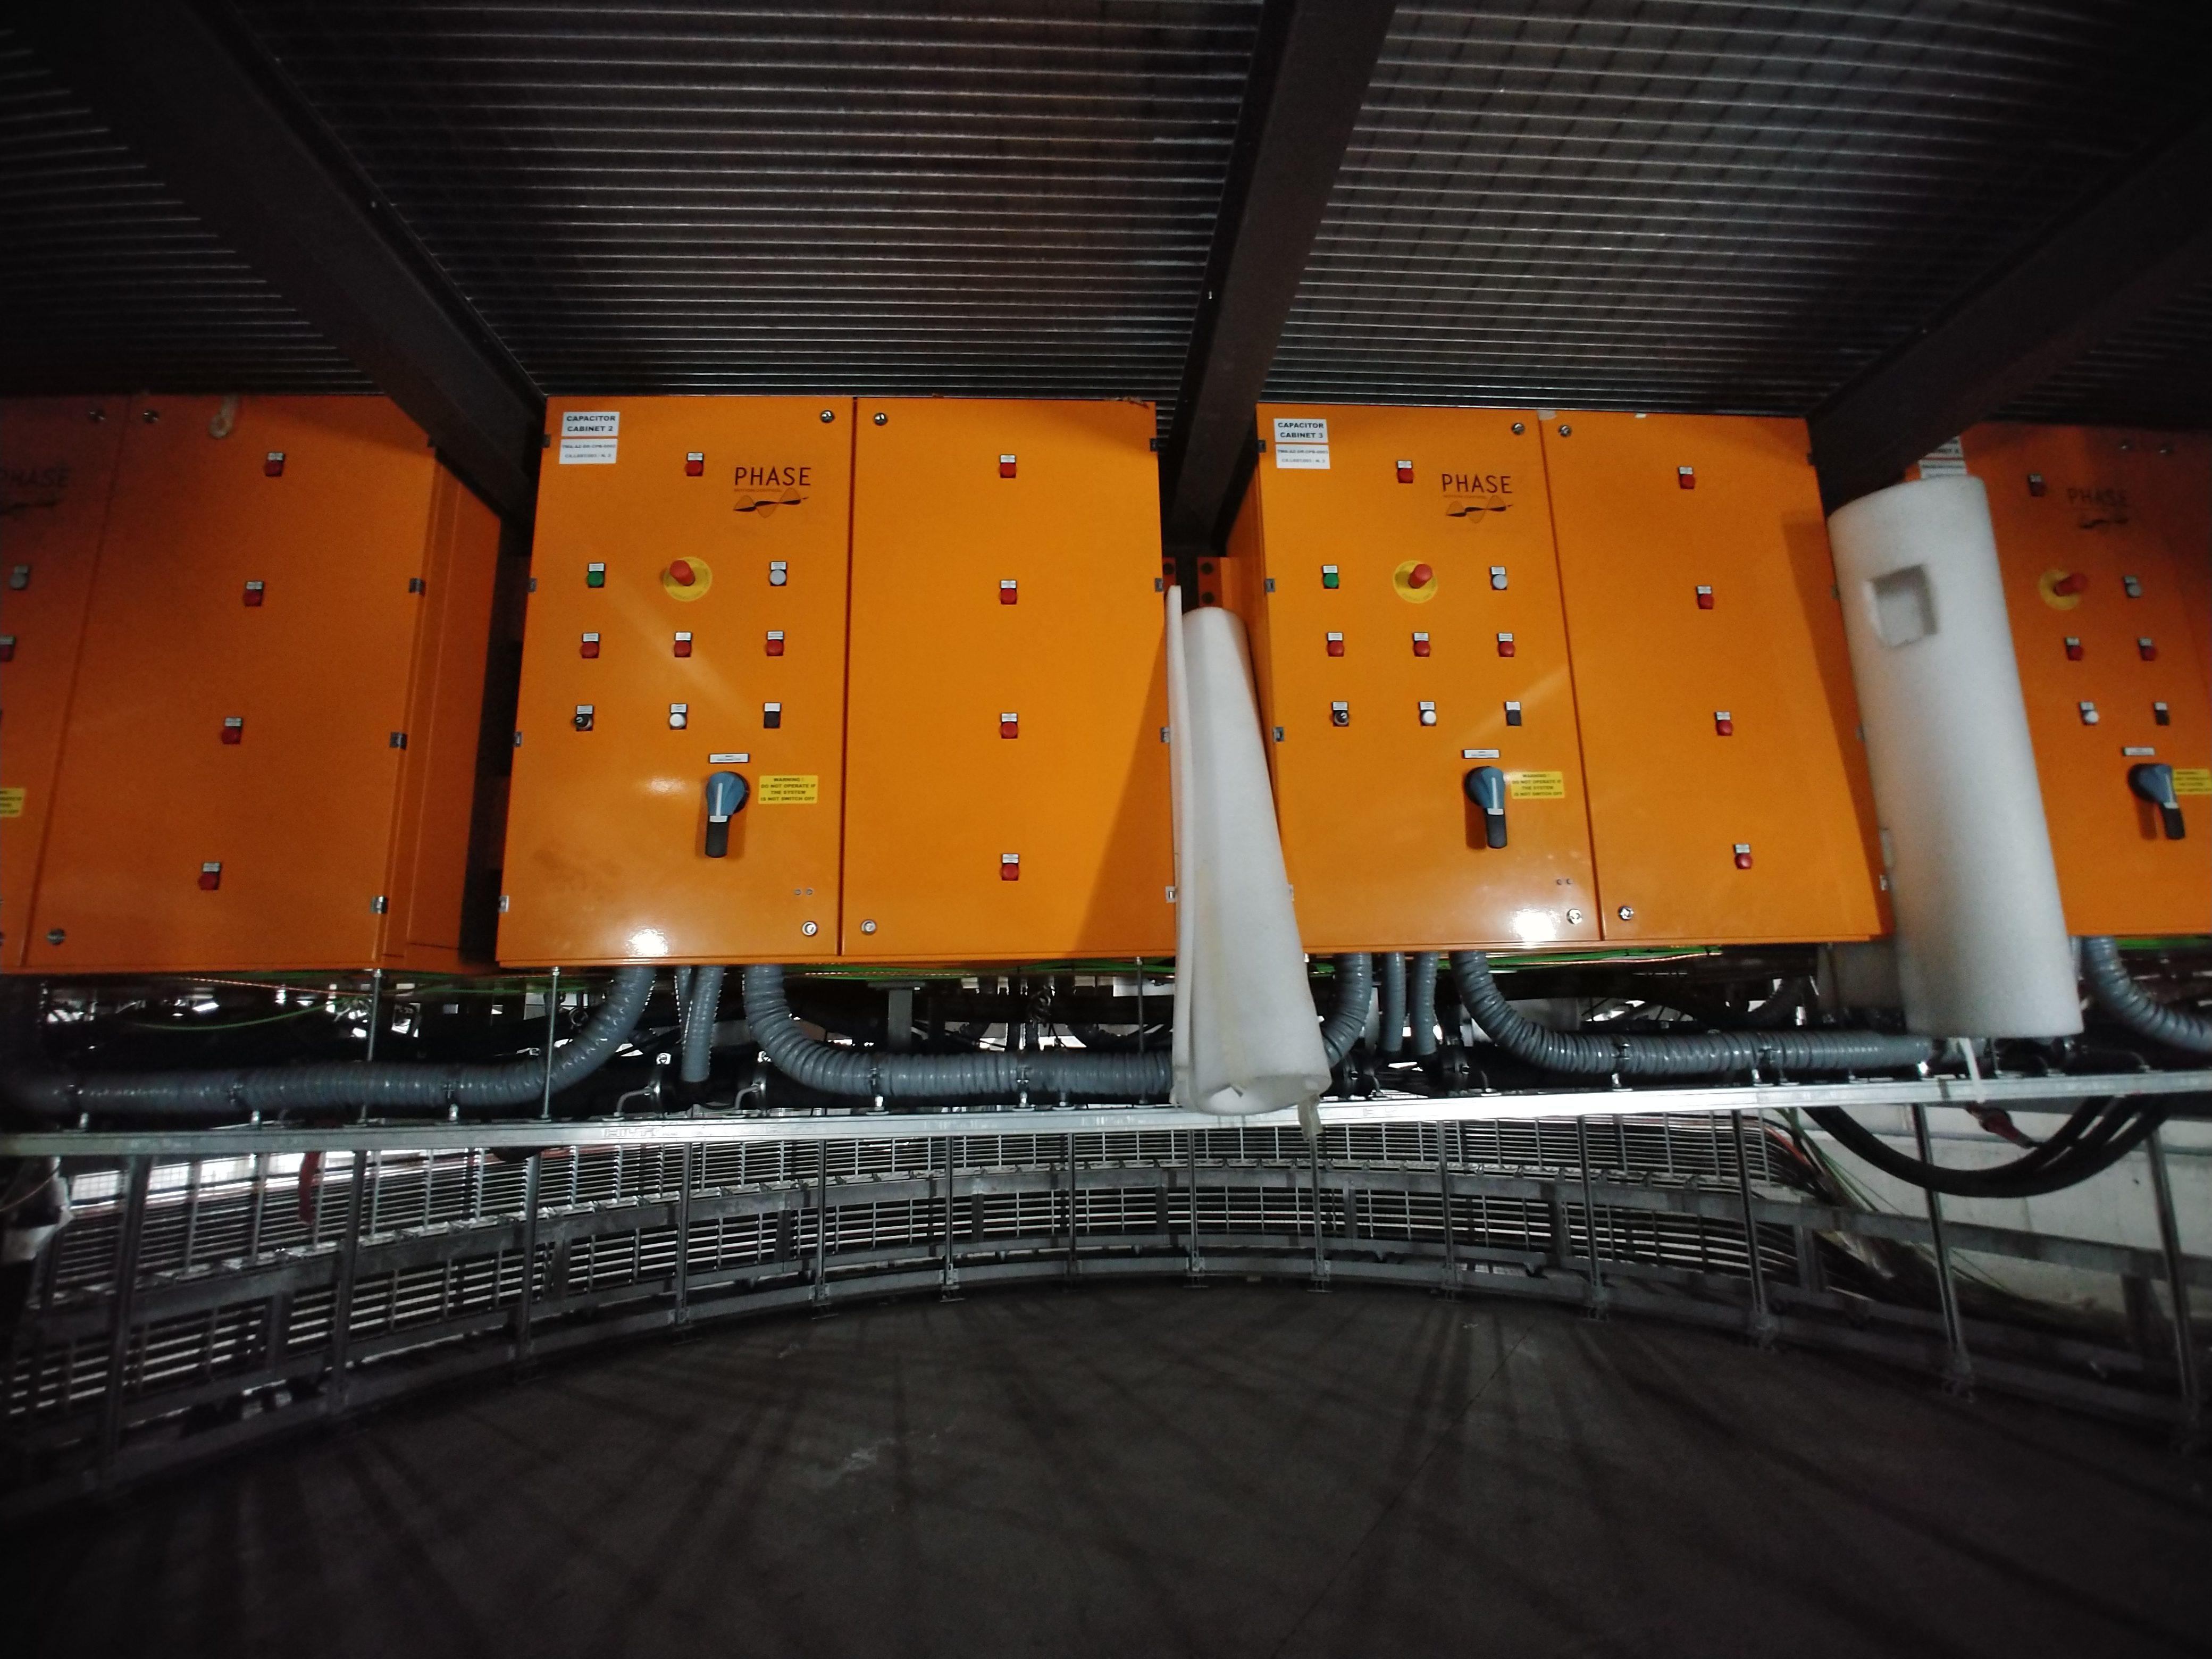

TMA Safety Review

An LSST team spent 5 days in Spain this month, conducting a thorough safety review of the Telescope Mount Assembly (TMA), at vendor Asturfeito. LSST Safety Manager Chuck Gessner, Telescope and Site Technical Manager Shawn Callahan, Senior Systems Engineer Austin Roberts, and Lead Electrical Engineer Oliver Wiecha inspected the numerous safety features included in the structure of the TMA.

Credit: Rubin Observatory/NSF/AURA